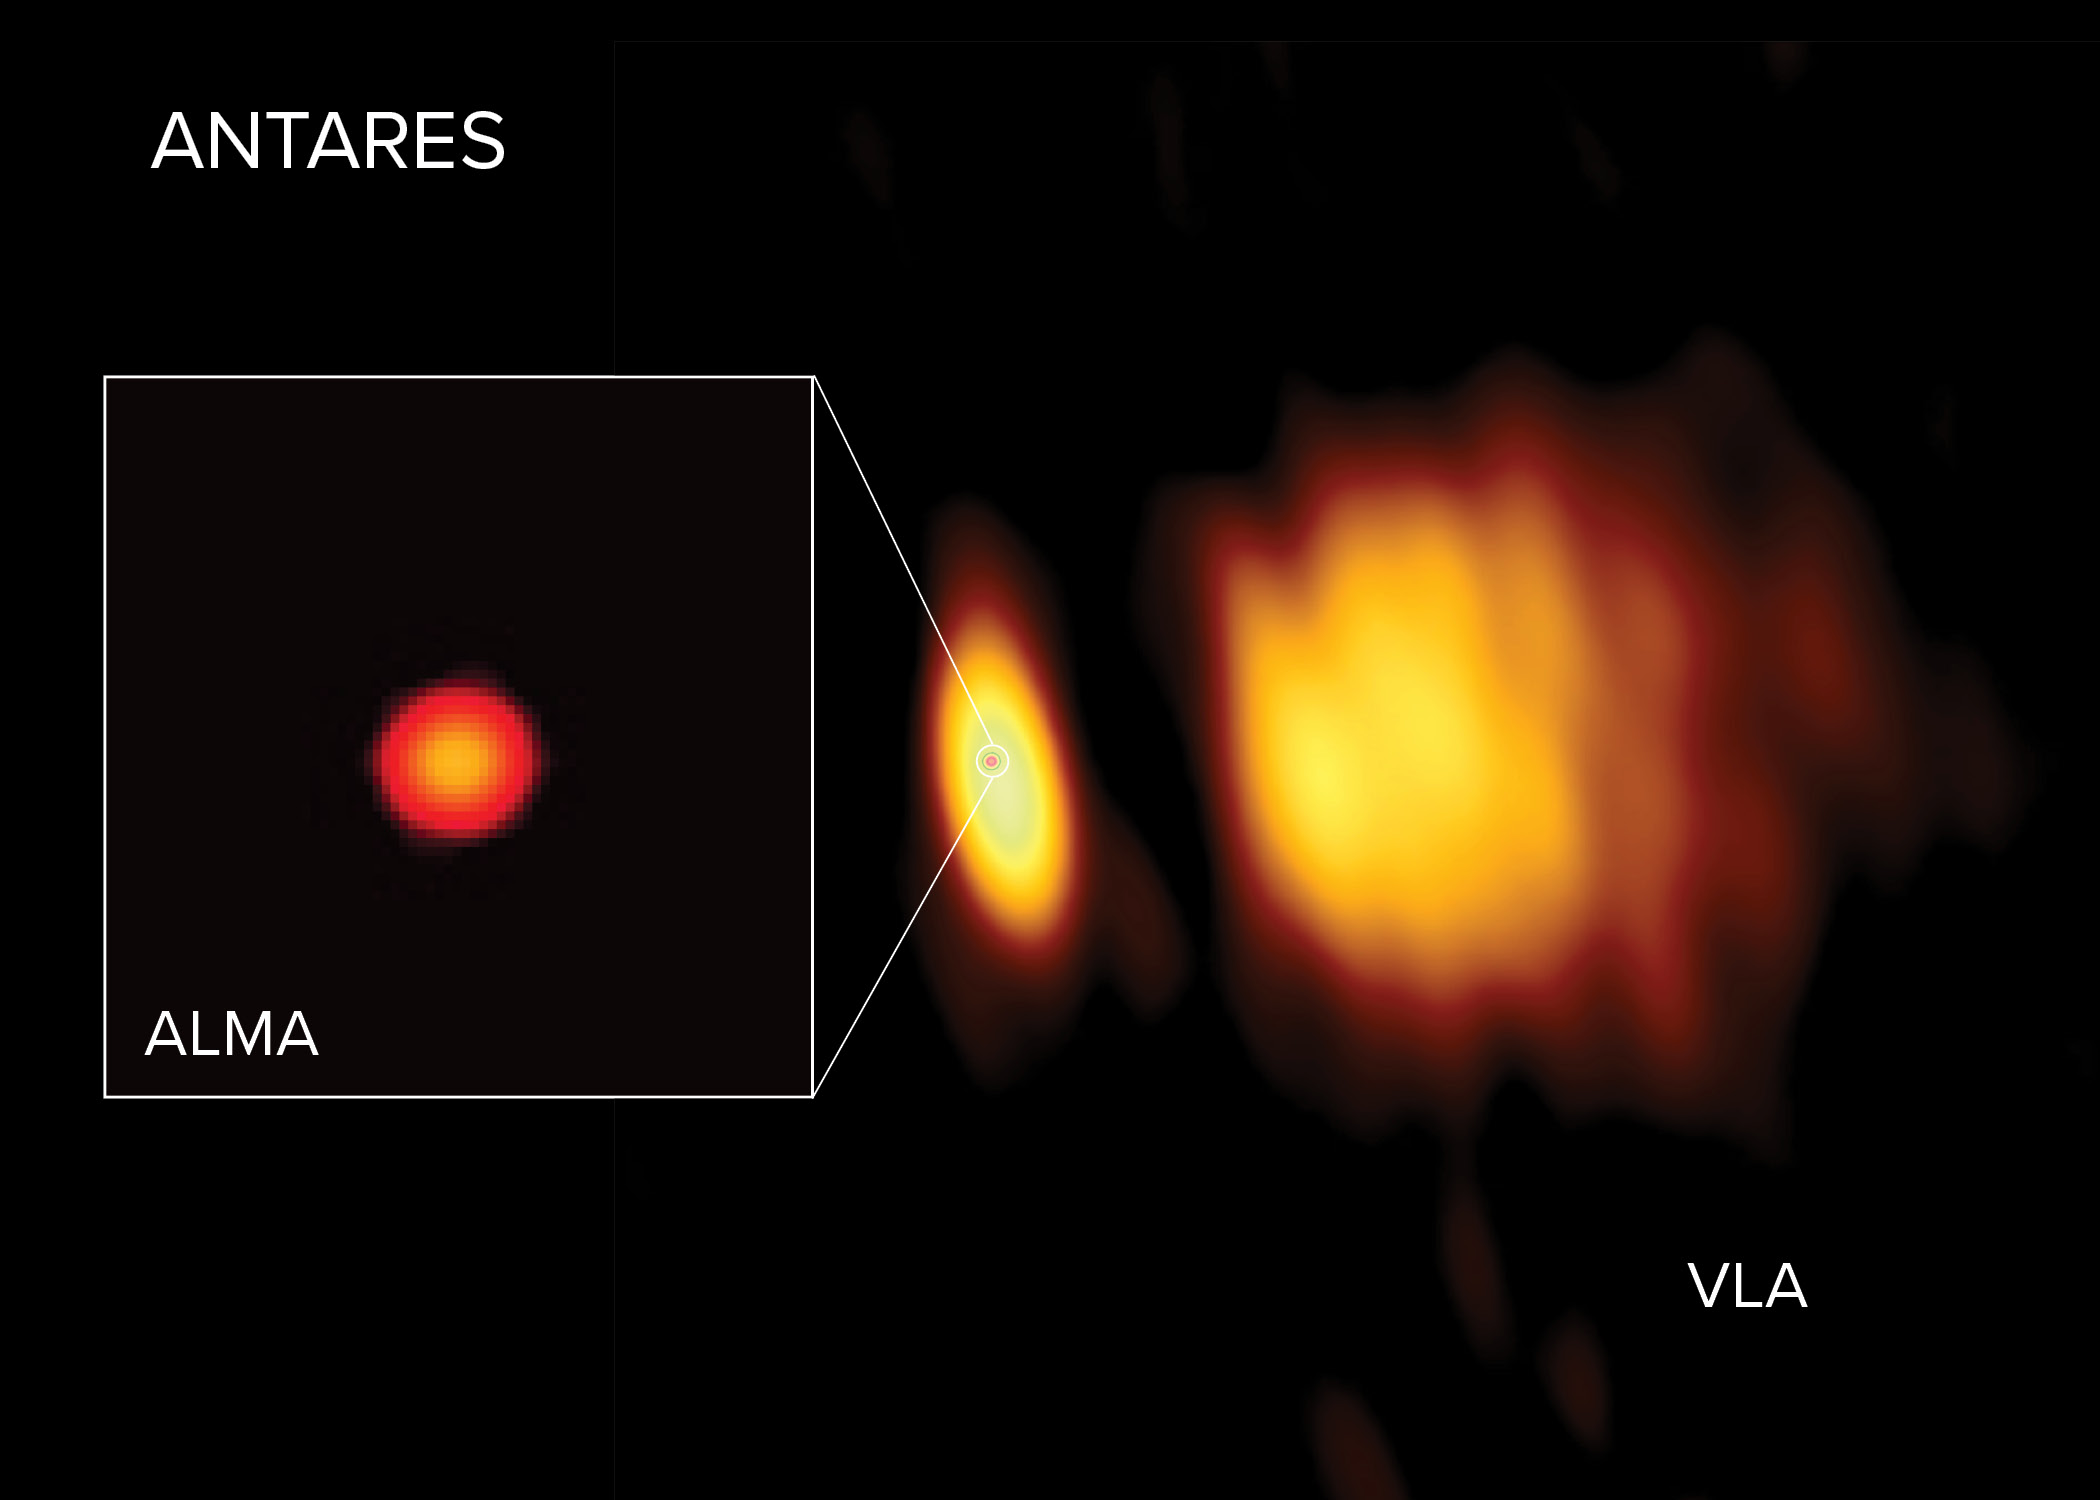

Radio images of Antares

Radio images of Antares with ALMA and the VLA. ALMA observed Antares close to its surface in shorter wavelengths, and the longer wavelengths observed by the VLA revealed the star’s atmosphere further out. In the VLA image a huge wind is visible on the right, ejected from Antares and lit up by its smaller but hotter companion star Antares B.

Credit: ALMA (ESO/NAOJ/NRAO), E. O’Gorman; NRAO/AUI/NSF, S. Dagnello